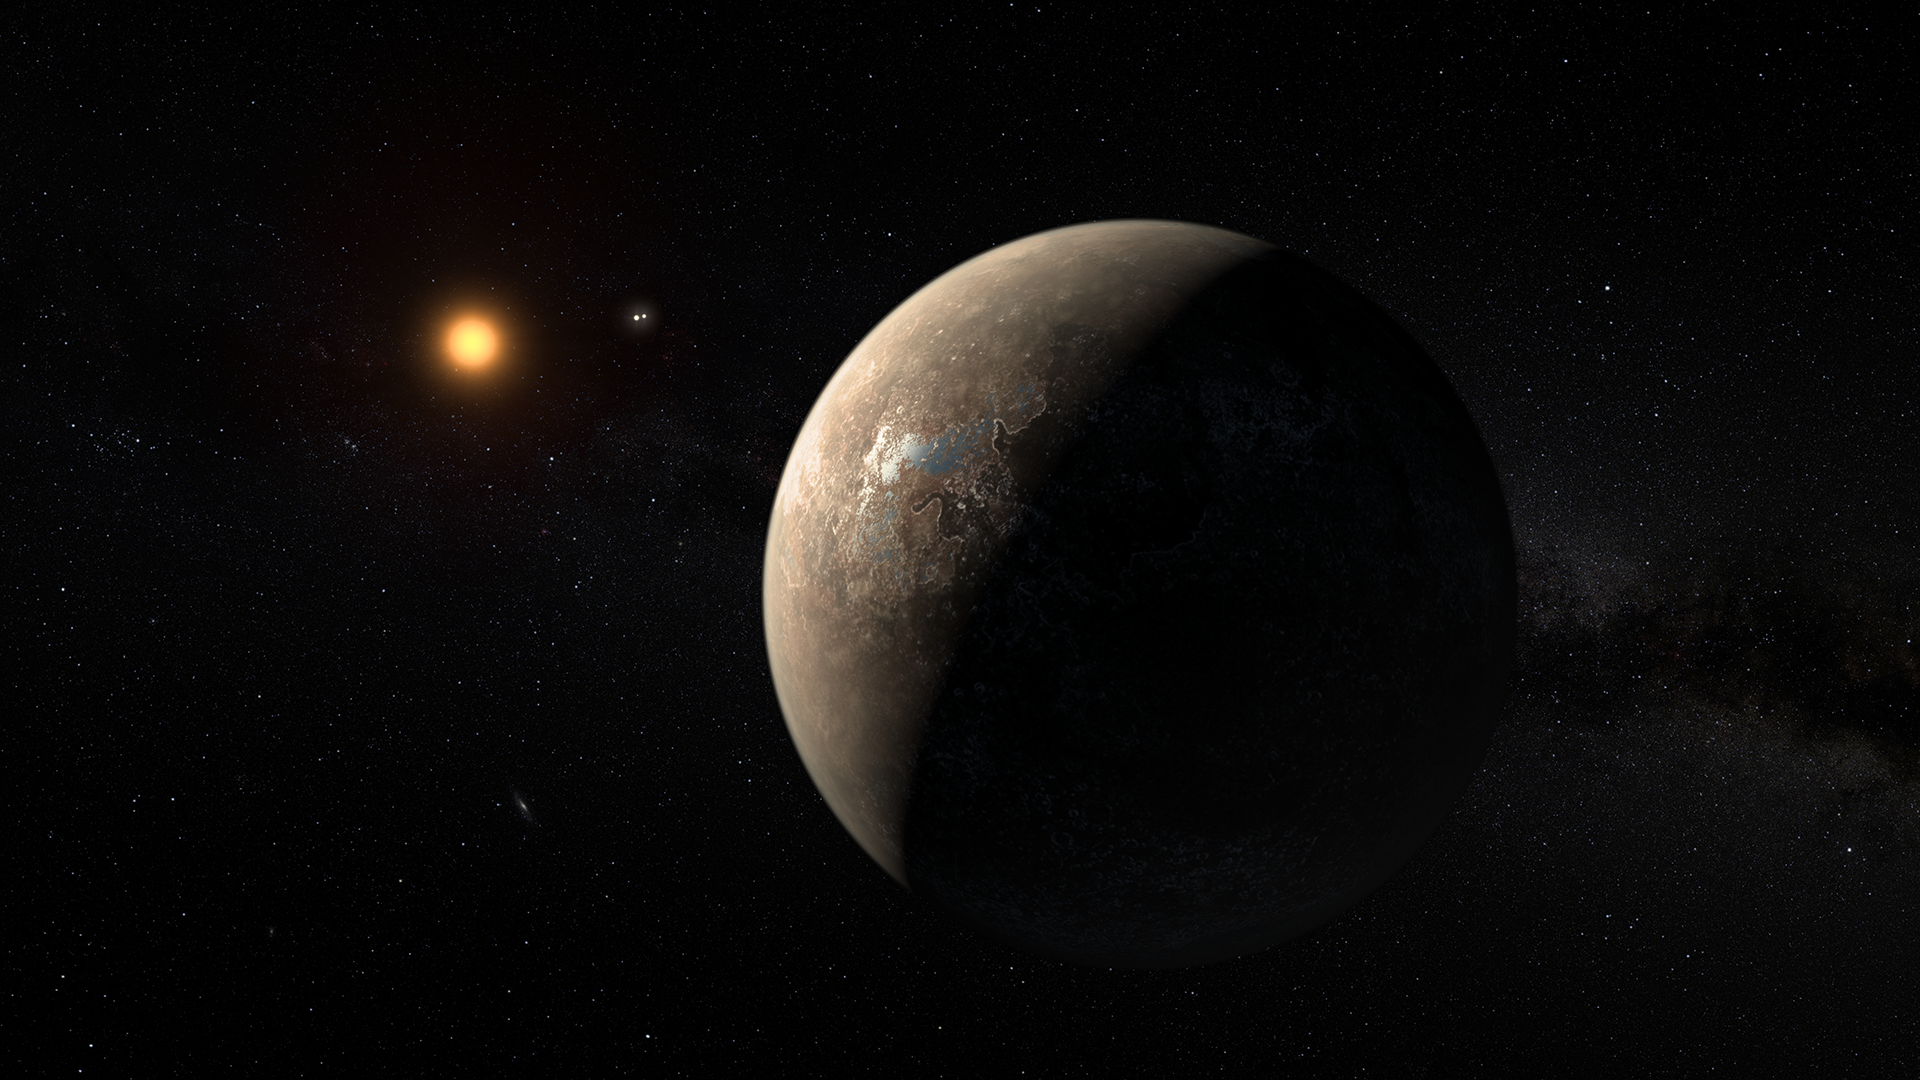

Screenshot of ESOcast 87

You can subscribe to the ESOcasts in iTunes, receive future episodes on YouTube or follow us on Vimeo. Many other ESOcast episodes are also available.

Find out how to view and contribute subtitles to the ESOcast in multiple languages, or translate this video on dotSUB.

Credit: ESO